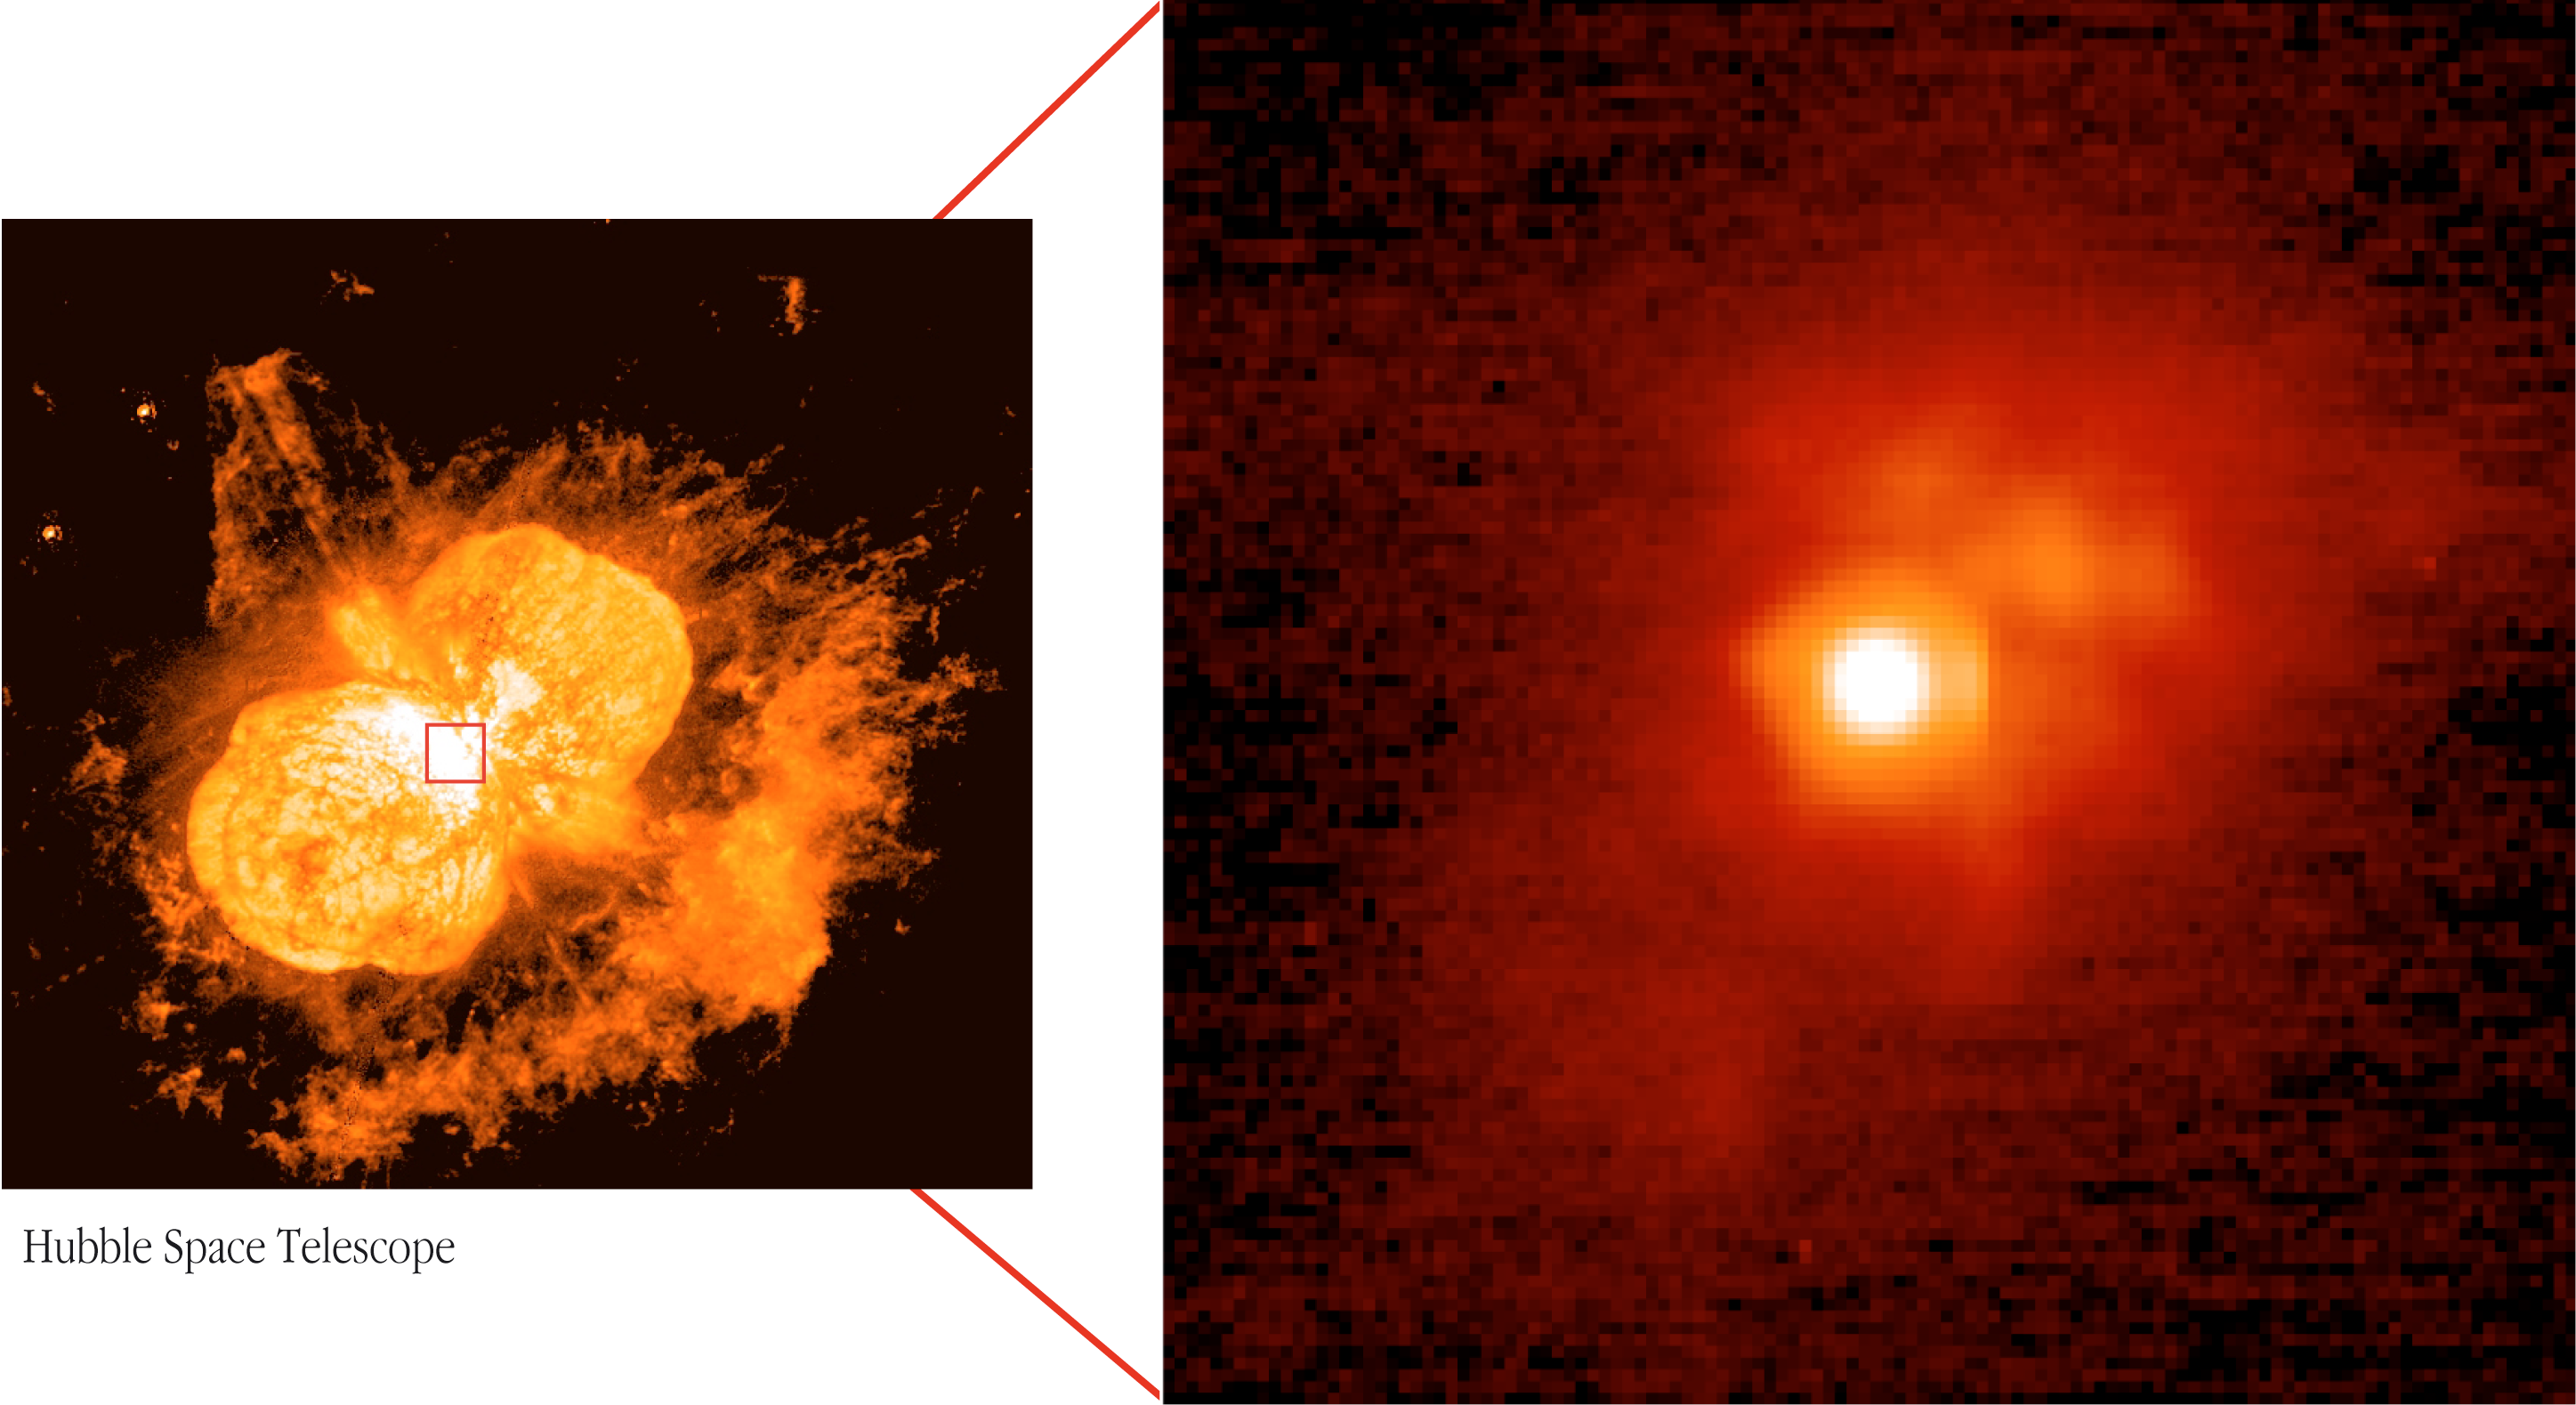

The immediate surroundings of Eta Carinae

The mushroom-shaped clouds, known as the Homunculus Nebula, that surround the massive star Eta Carinae (Credit: NASA/ESA HST). To the right is an image obtained with the VLT NACO adaptive-optics camera that reveals the structure of the star's immediate surroundings. The central region displays a complex morphology of luminous objects.

Credit: ESO